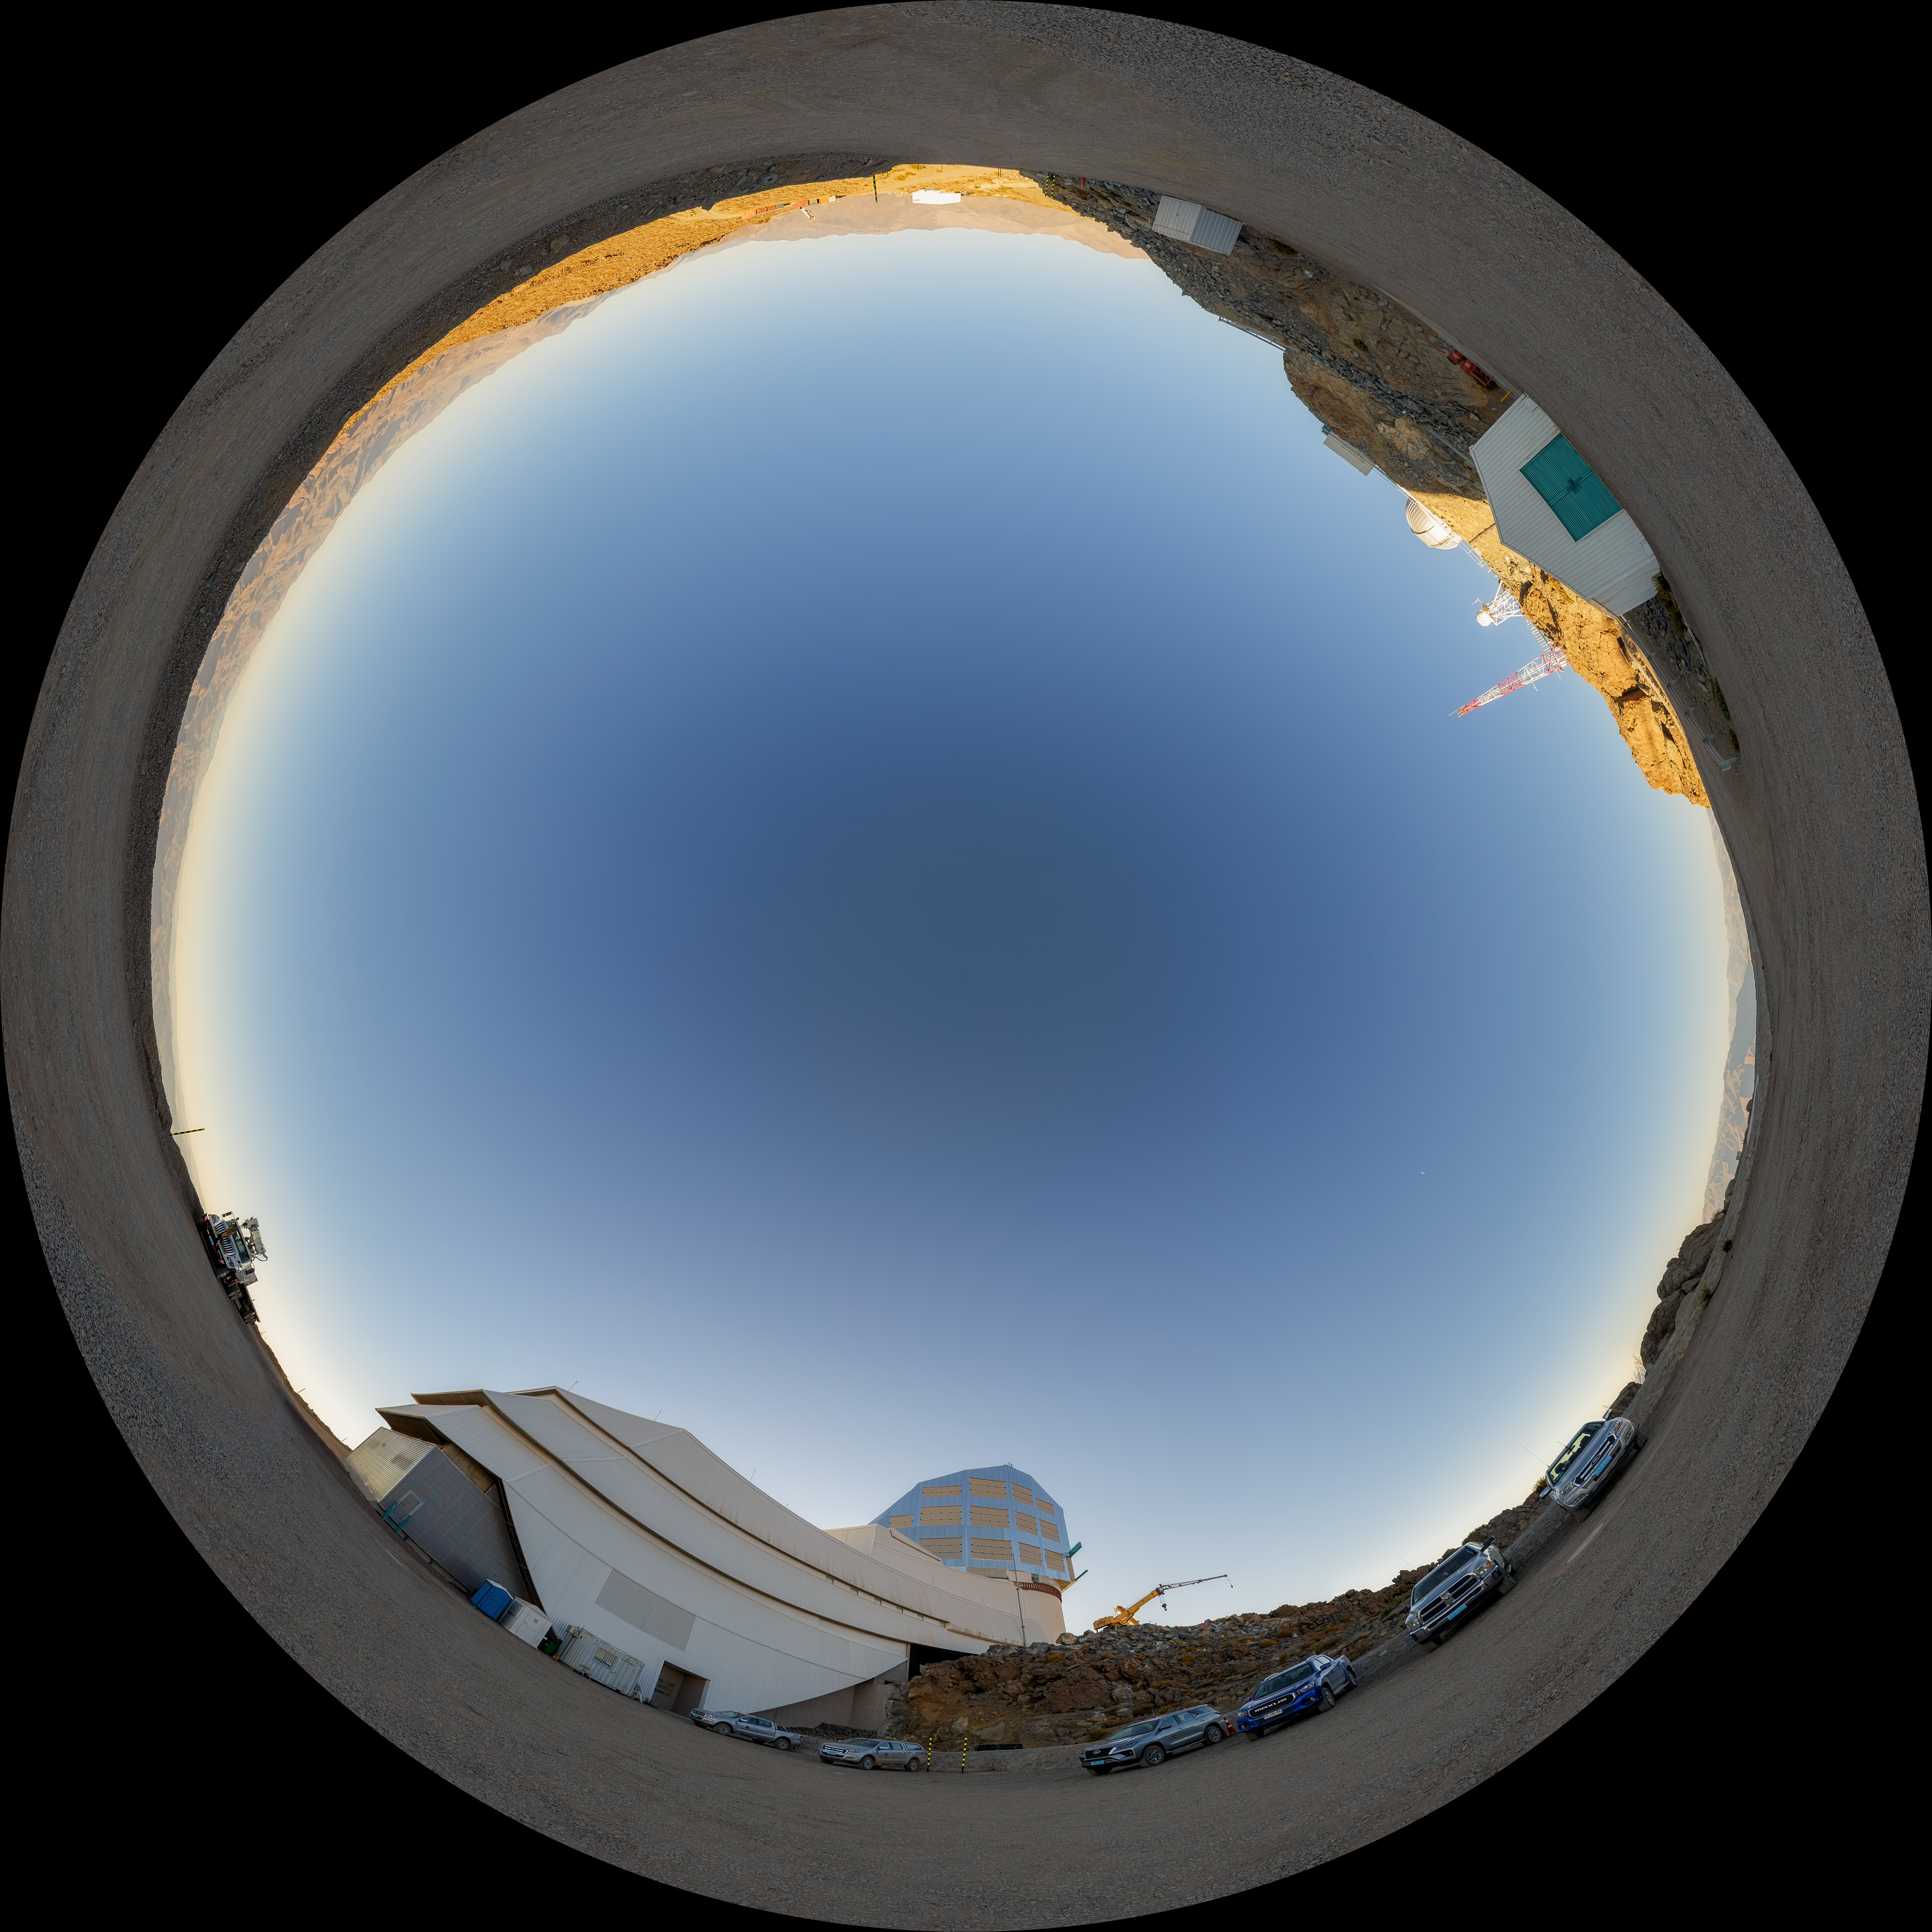

Rubin Observatory Parking Lot Fulldome

A fisheye view of the twilight sky above the Vera C. Rubin Observatory, a program of NSF NOIRLab.

Credit: NOIRLab/AURA/NSF/P. Horálek